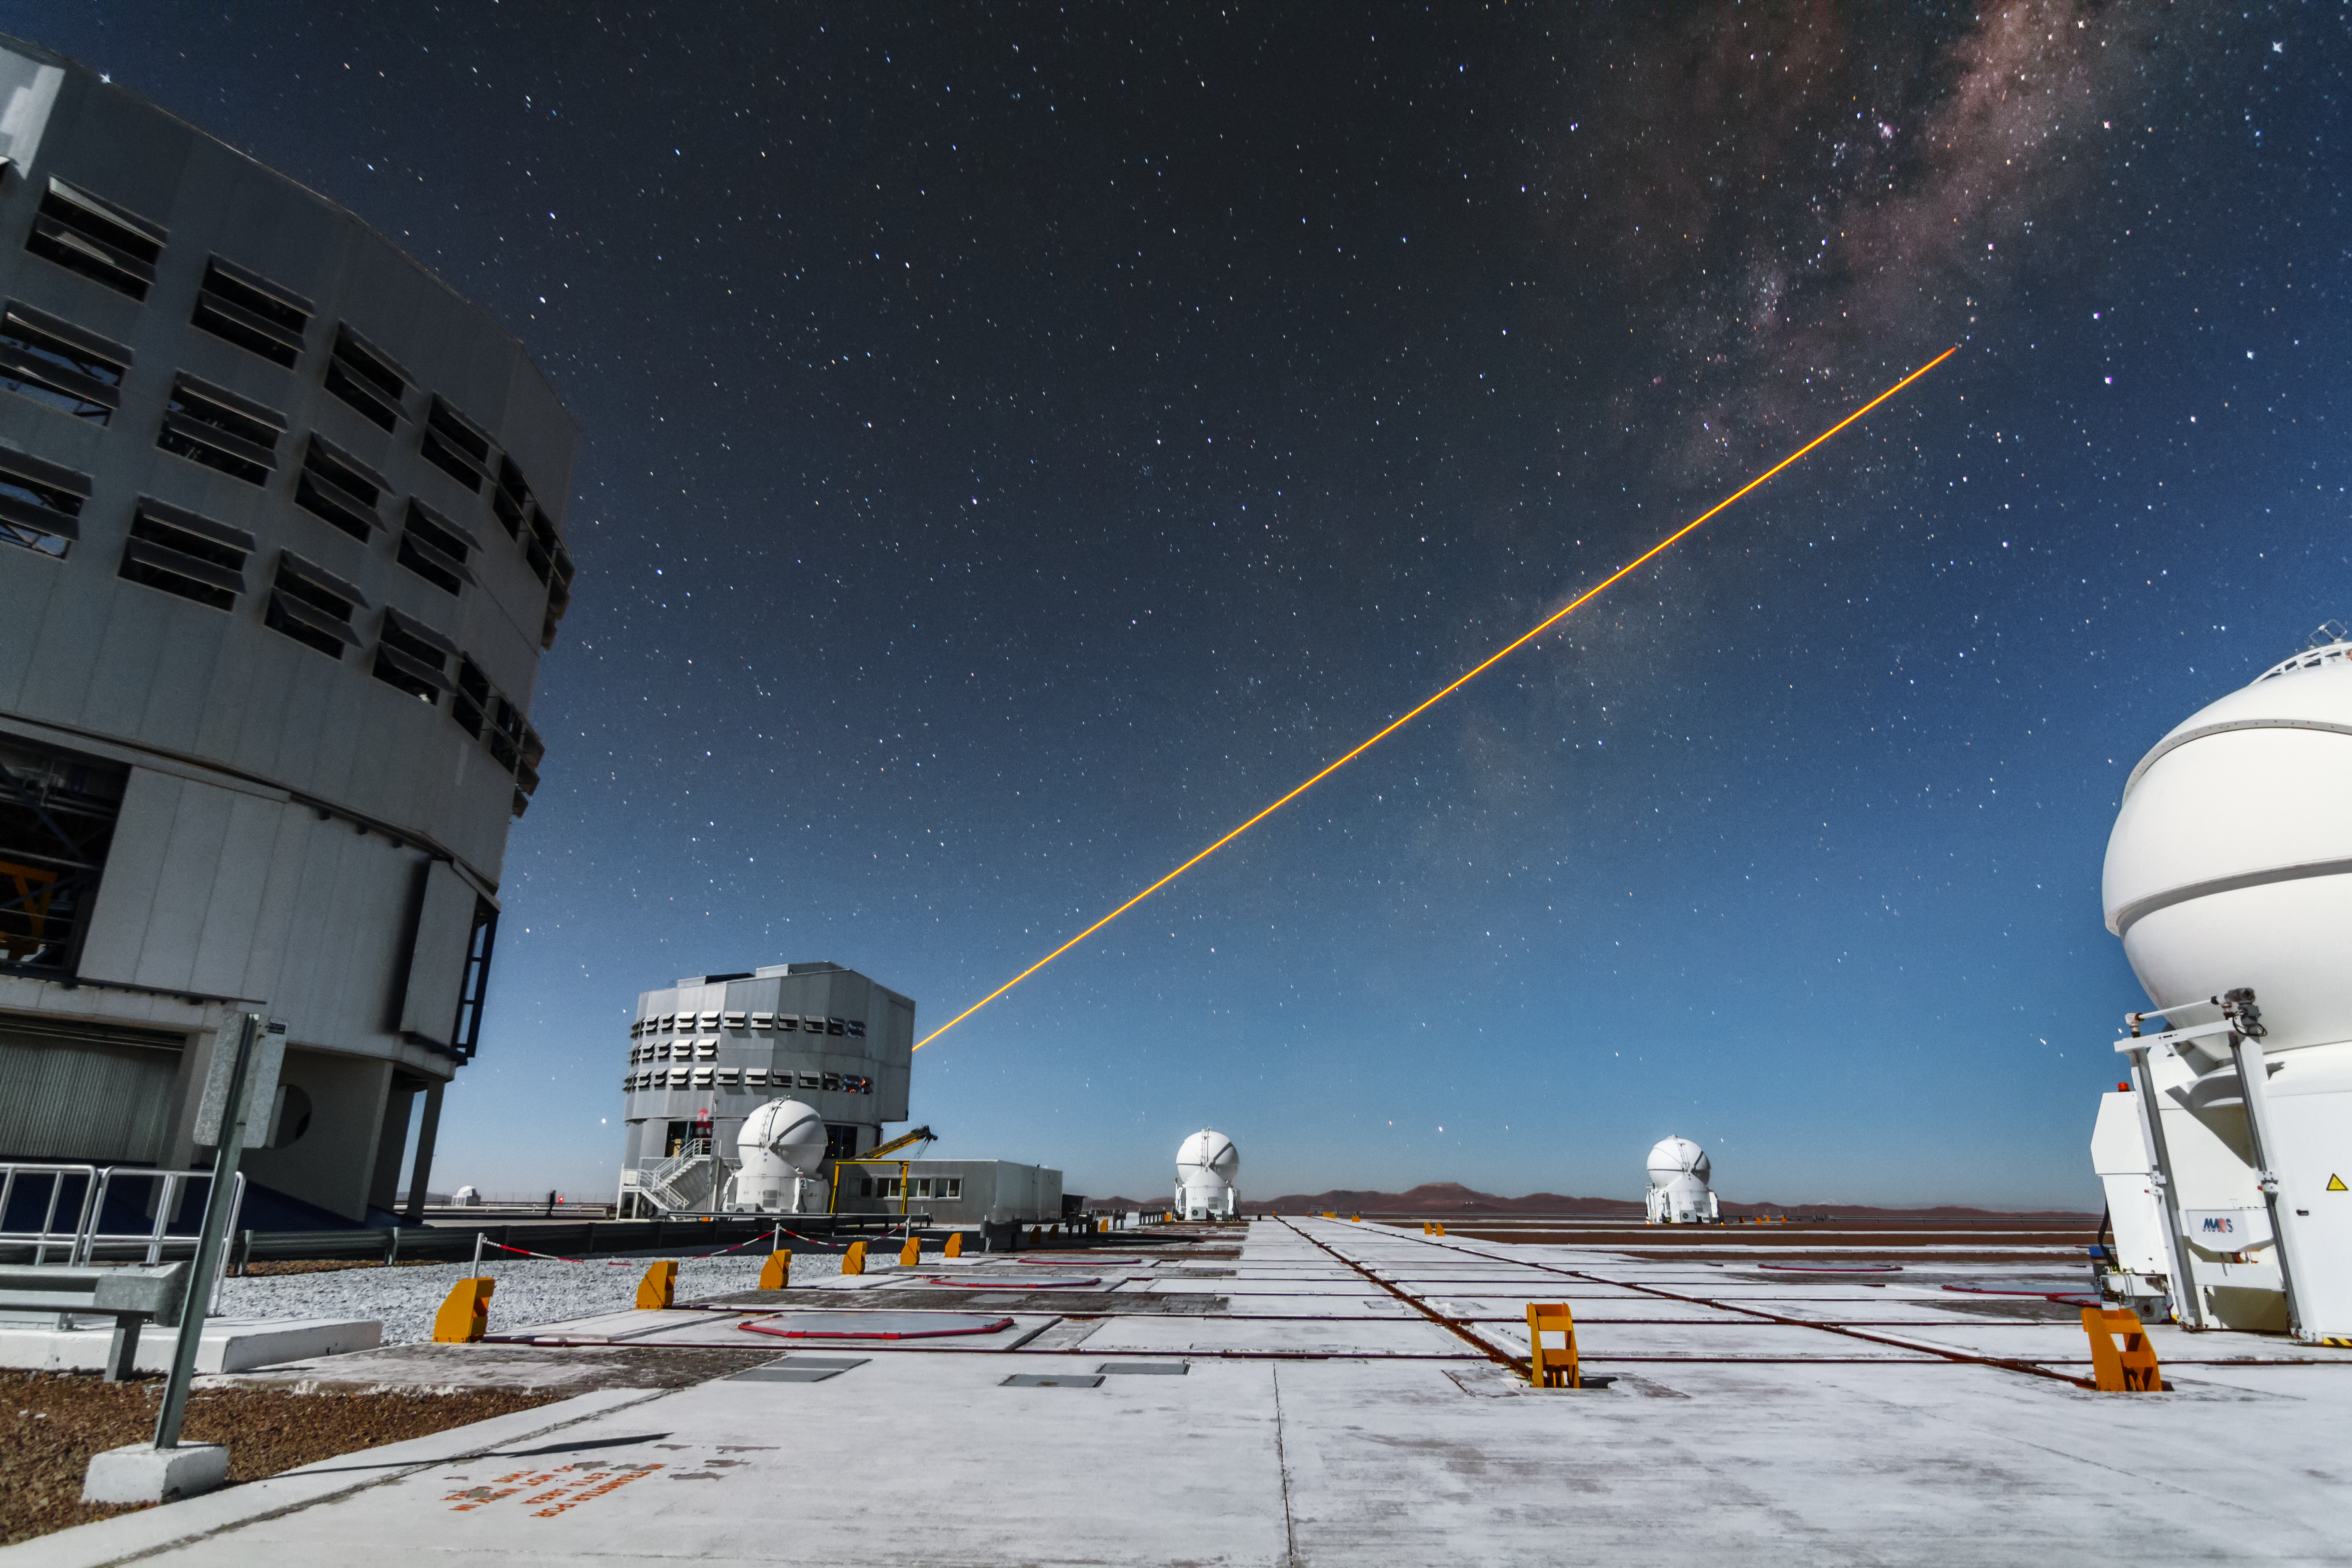

First light of new laser on Adaptive Optics Facility at Paranal

The 4 Laser Guide Star Facility (4LGSF) team have achieved first light with the first of four laser guide star units on Unit Telescope 4 (UT4) of ESO’s Very Large Telescope at Paranal. This is a key step on the way to creating the full Adaptive Optics Facility.

First light took place on the night of Wednesday 29 April 2015 and this picture shows the laser being launched into the night sky.

Credit: ESO/J. Girard (djulik.com)